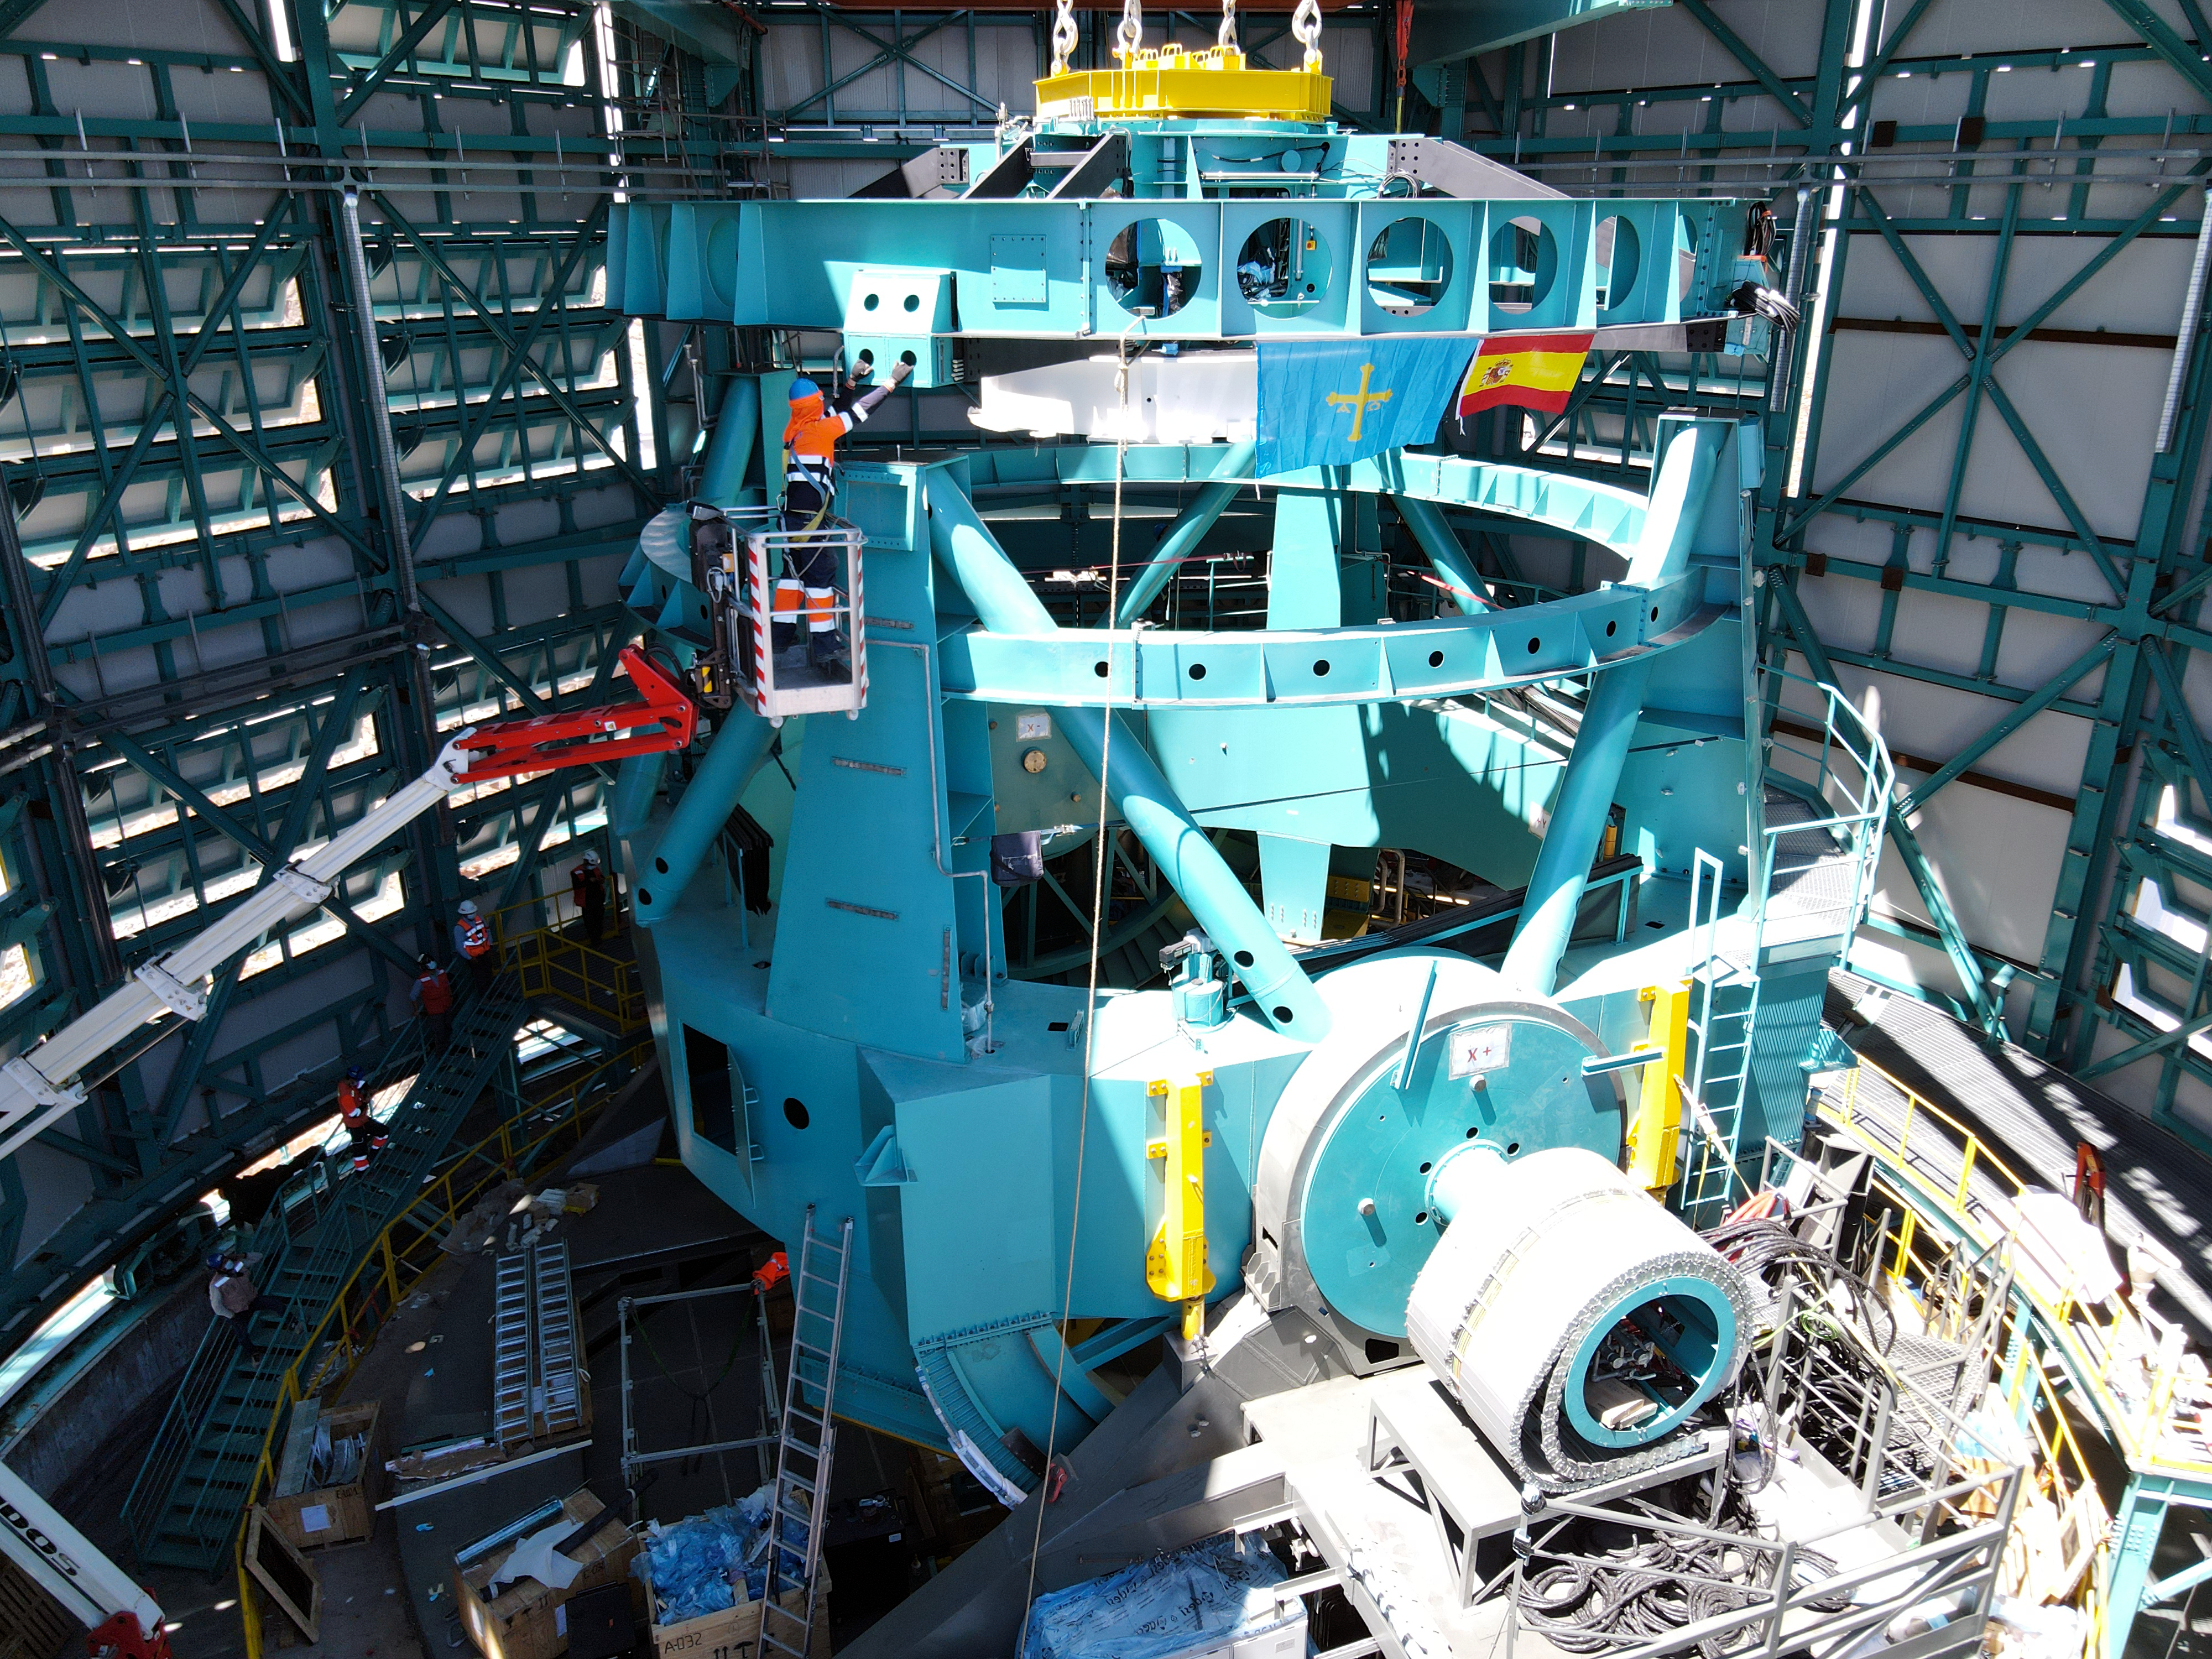

The Rubin Top-End Assembly in March 2021

The Top-End Assembly (TEA) for the Telescope Mount Assembly (TMA) was lifted by crane into the observatory dome and installed on the TMA on March 2nd. The task was completed successfully and was a highly celebrated milestone for Rubin Observatory;

Credit: Rubin Obs/NSF/AURA